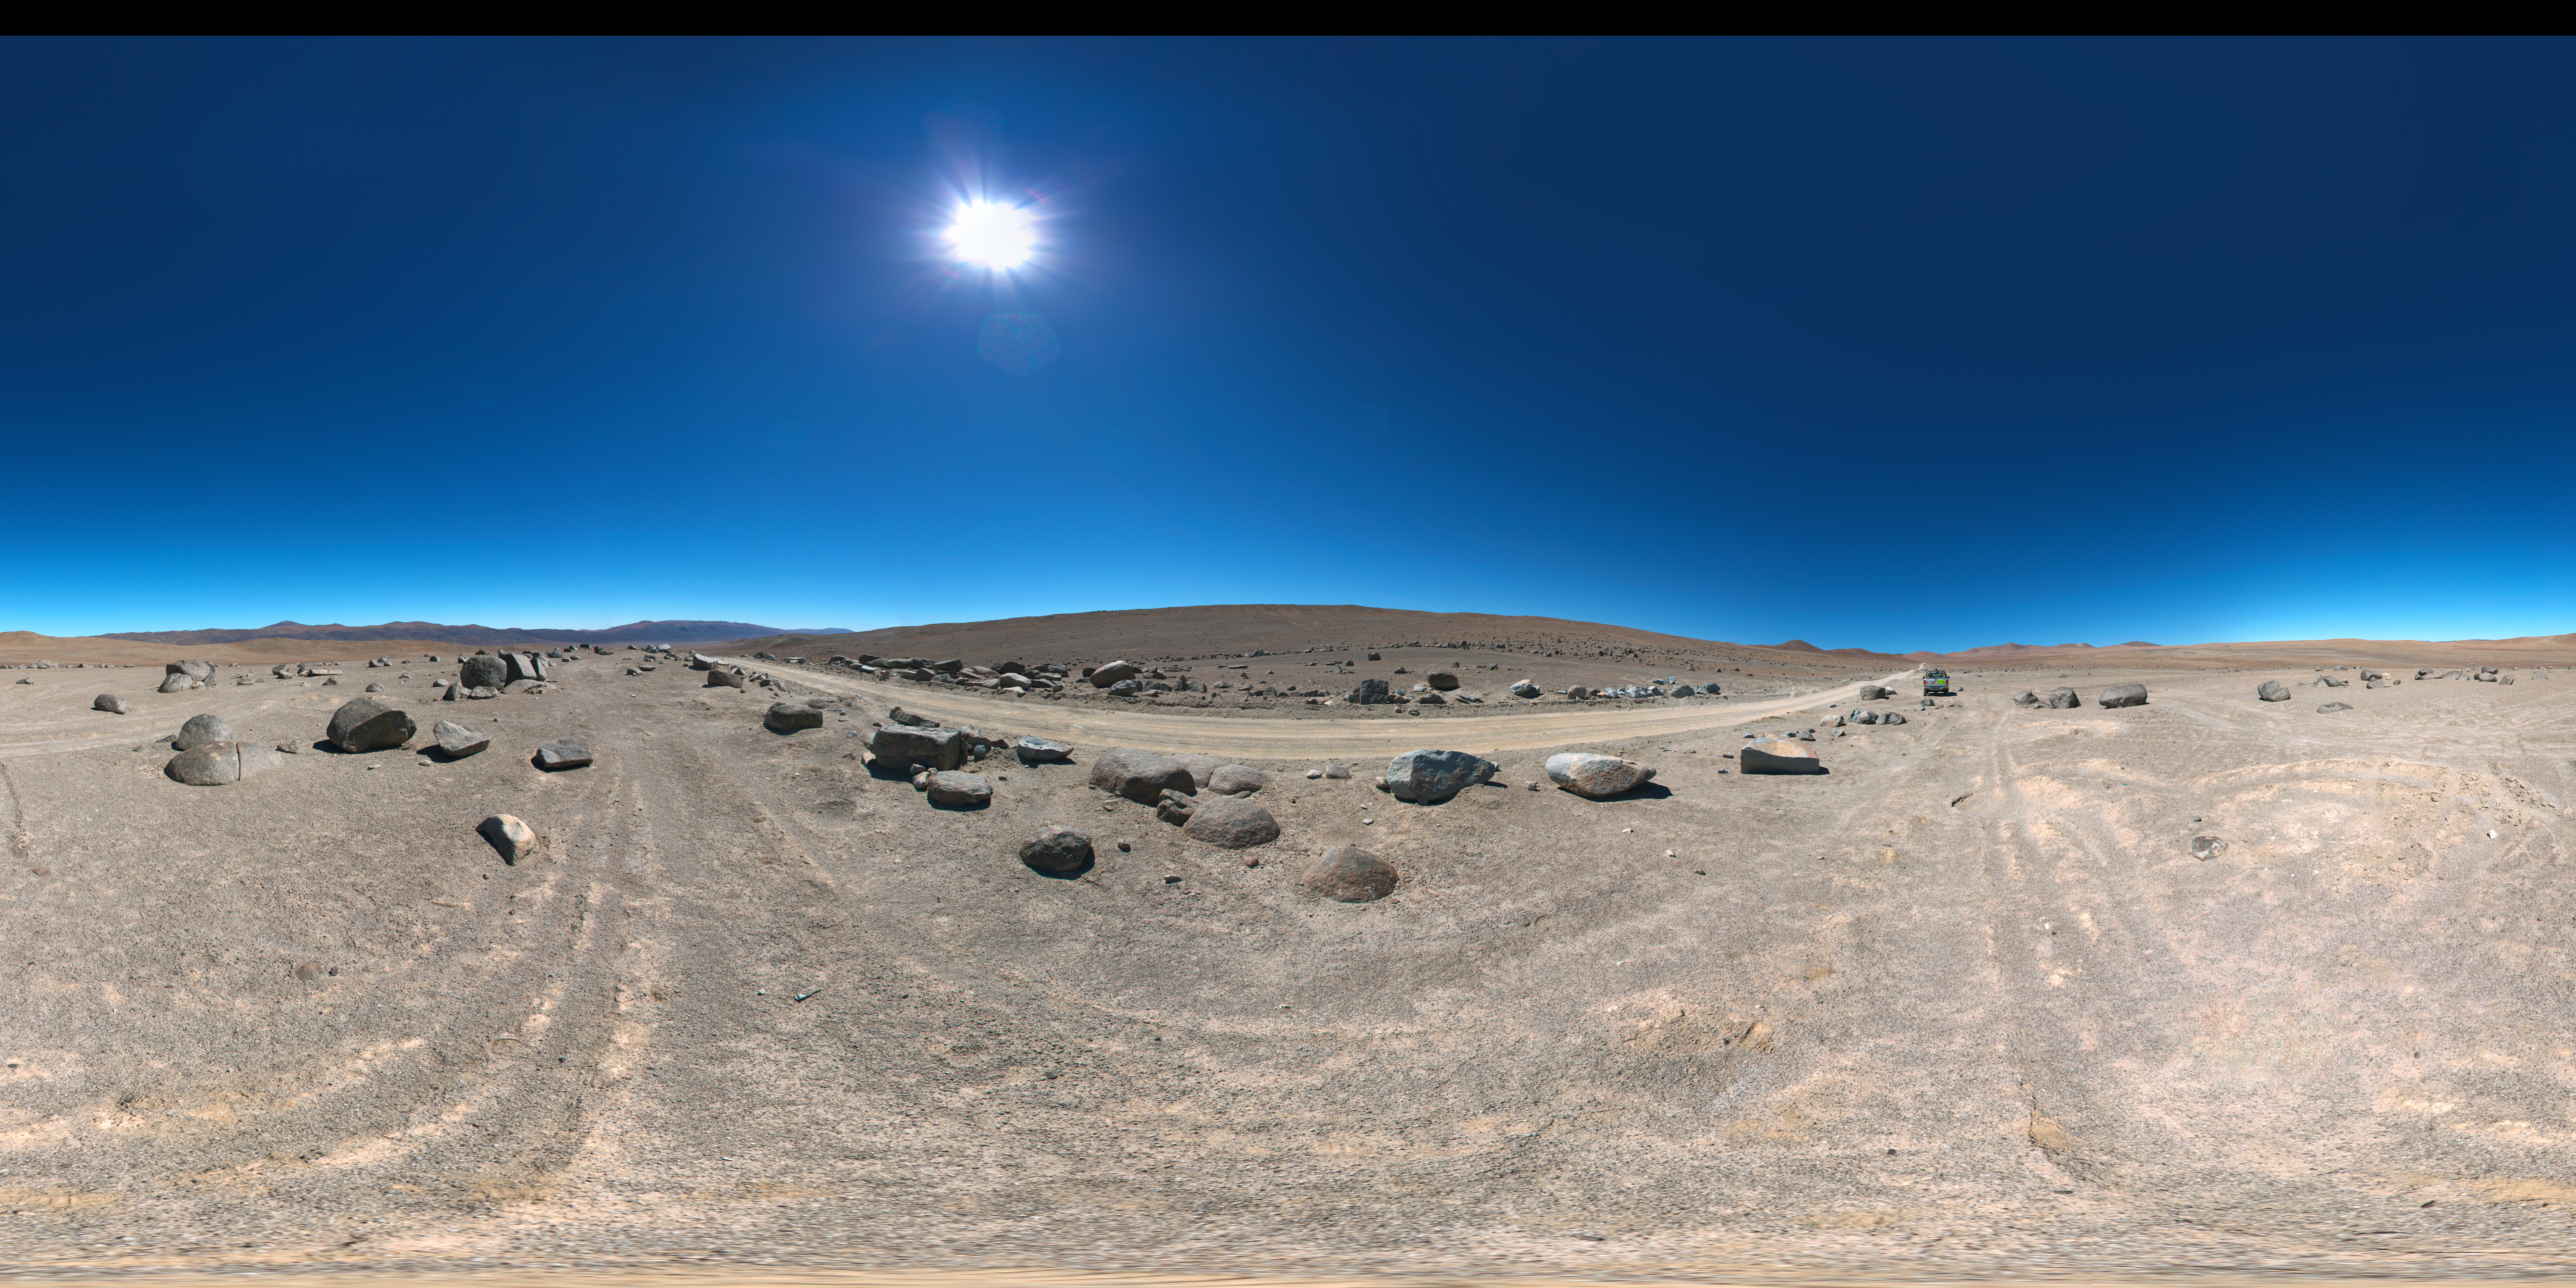

Road to Cerro Armazones

360 degree panorama view of the road to Cerro Armazones, near ESO's Paranal Observatory, site of the Very Large Telescope (VLT). Cerro Armazones was chosen as the site for the planned Extremely Large Telescope (ELT), which, with its 40-metre-class diameter mirror, will be the world’s biggest eye on the sky.

Credit: ESO